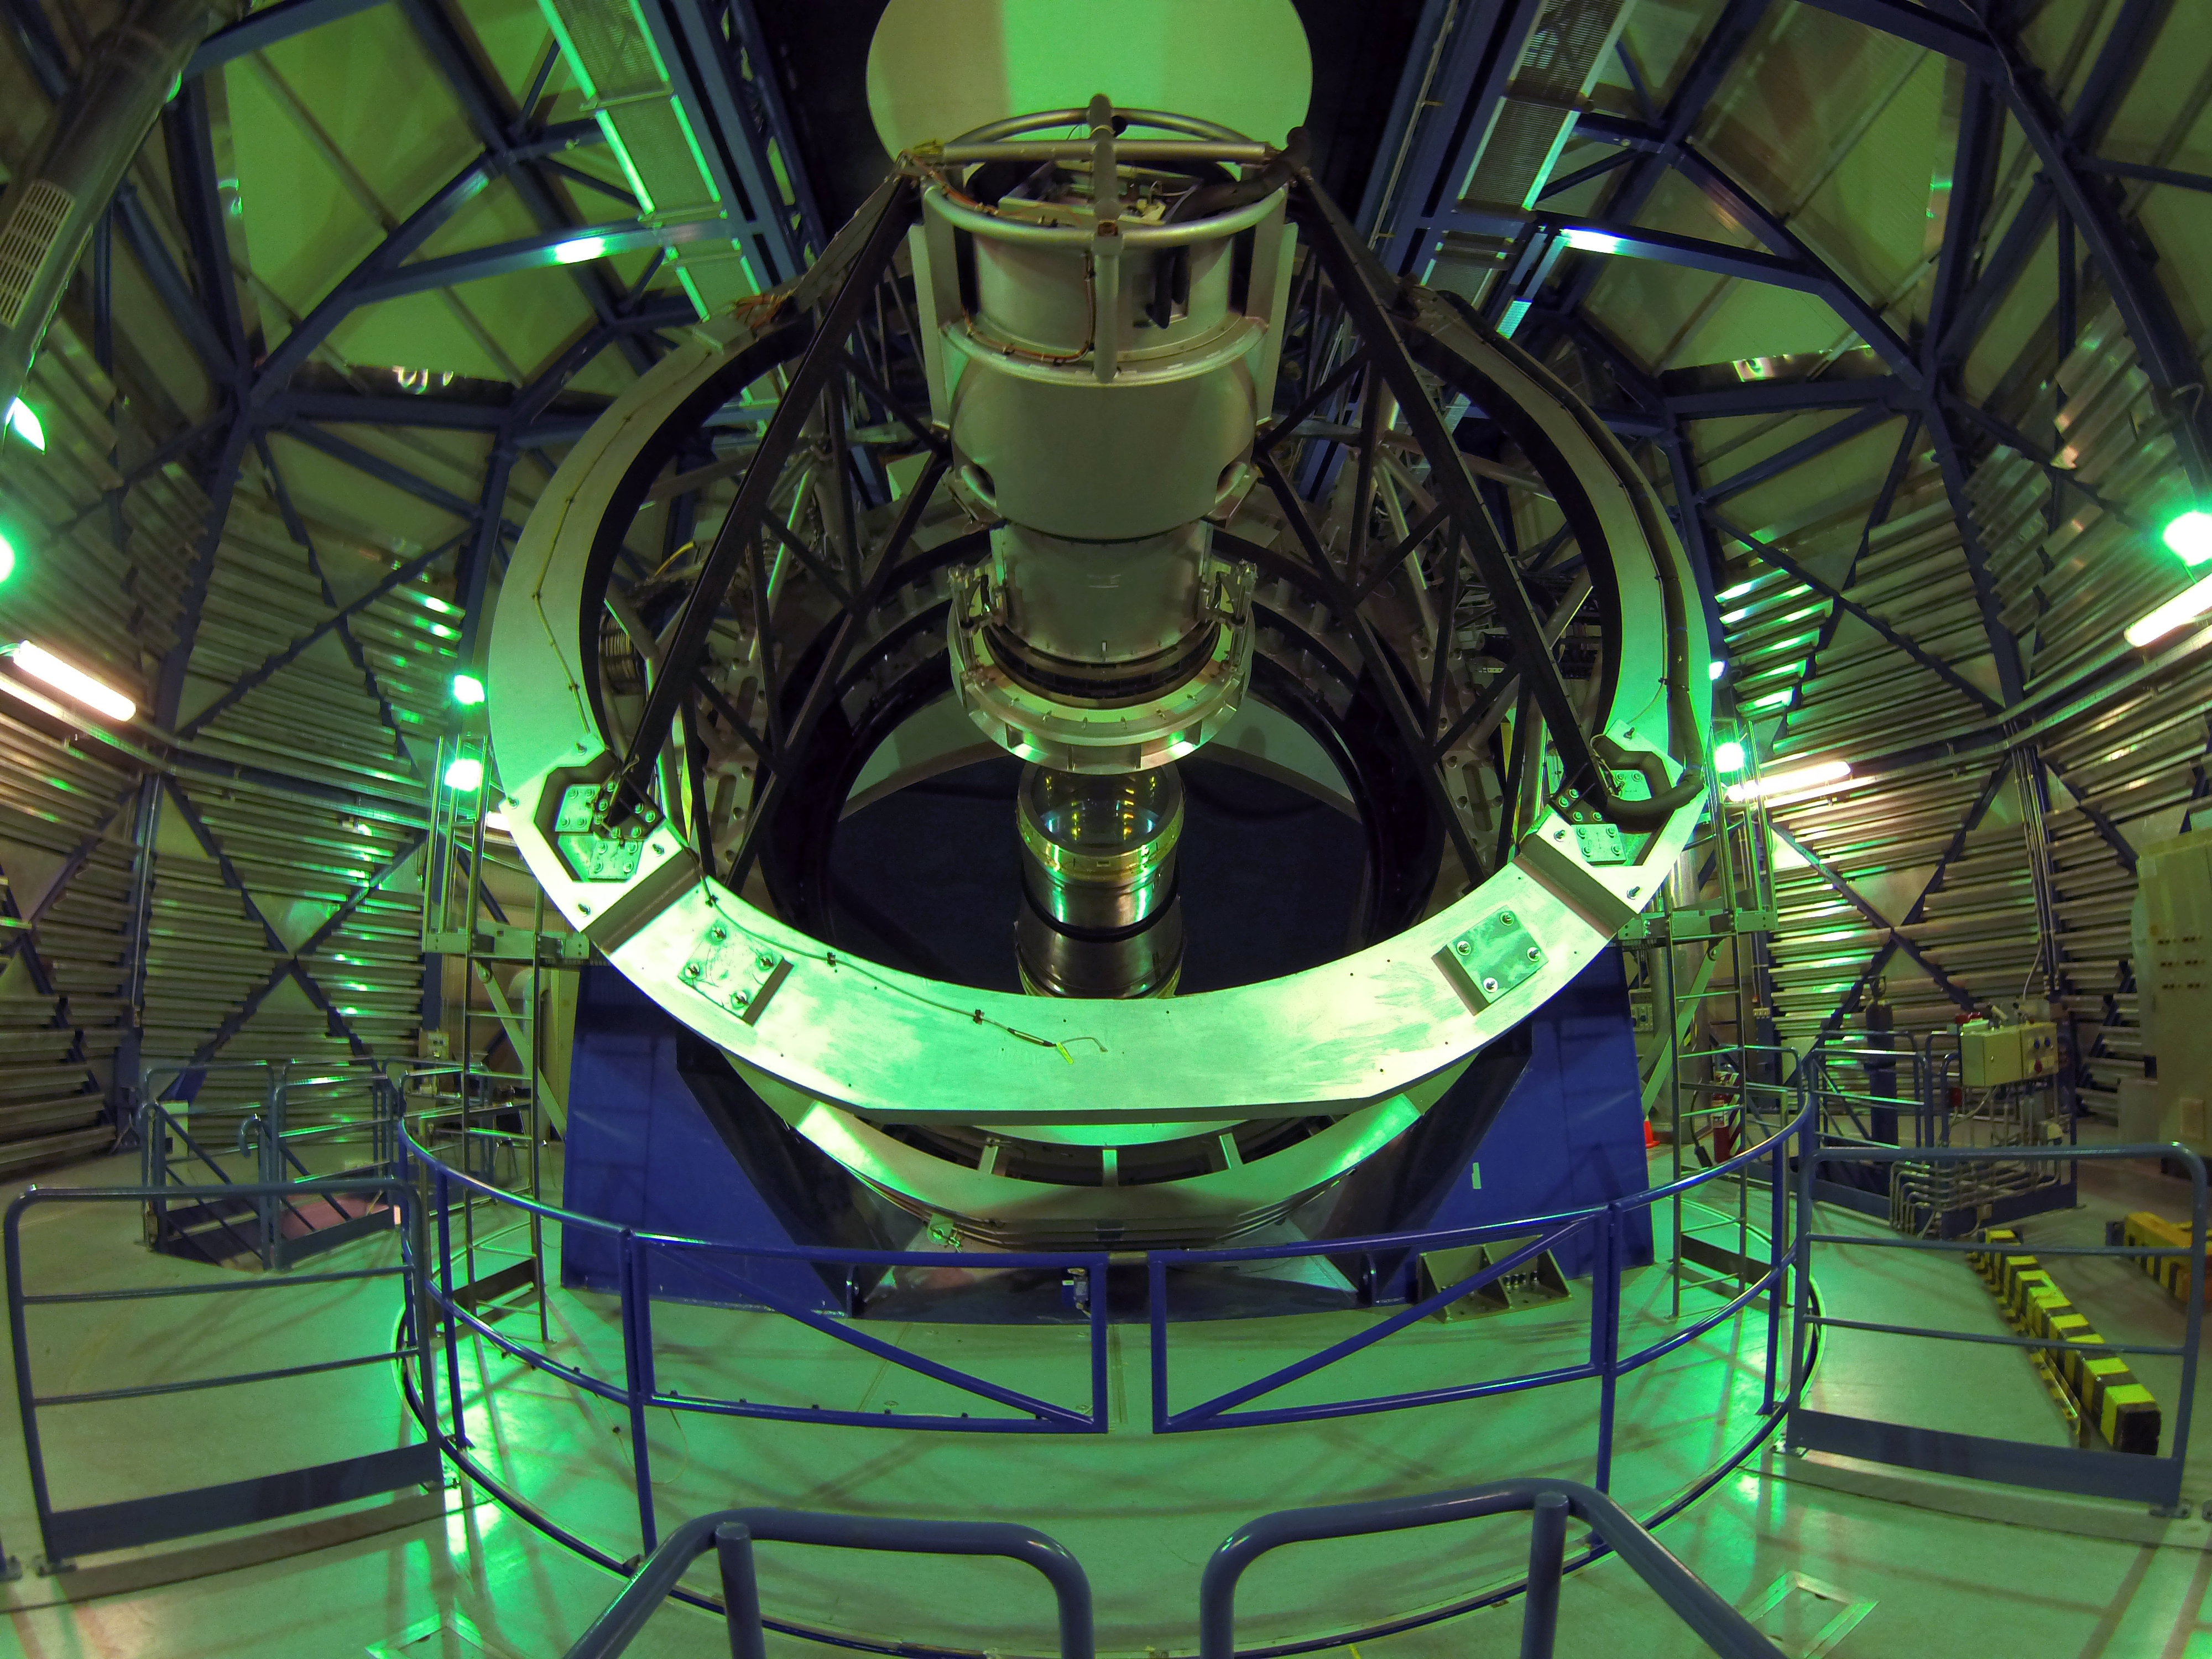

The Visible and Infrared Survey Telescope for Astronomy

The Visible and Infrared Survey Telescope for Astronomy (VISTA) is one of two ESO survey telescopes surveying the southern skies, the other being the Very Large Telescope Survey Telescope (VST).

VISTA has a main mirror that is 4.1 metres across and is by far the largest telescope in the world dedicated to surveying the sky at near-infrared wavelengths. It was conceived and developed by the United Kingdom and became an in-kind contribution to ESO as part of the UK's accession agreement, with the subscription paid by the UK Science and Technology Facilities Council (STFC). The main mirror is the most highly curved mirror of its size ever made and at the heart of VISTA is a 3-tonne camera containing 16 special detectors sensitive to infrared light with a combined total of 67 megapixels.

Credit: Andres Meza/ESO